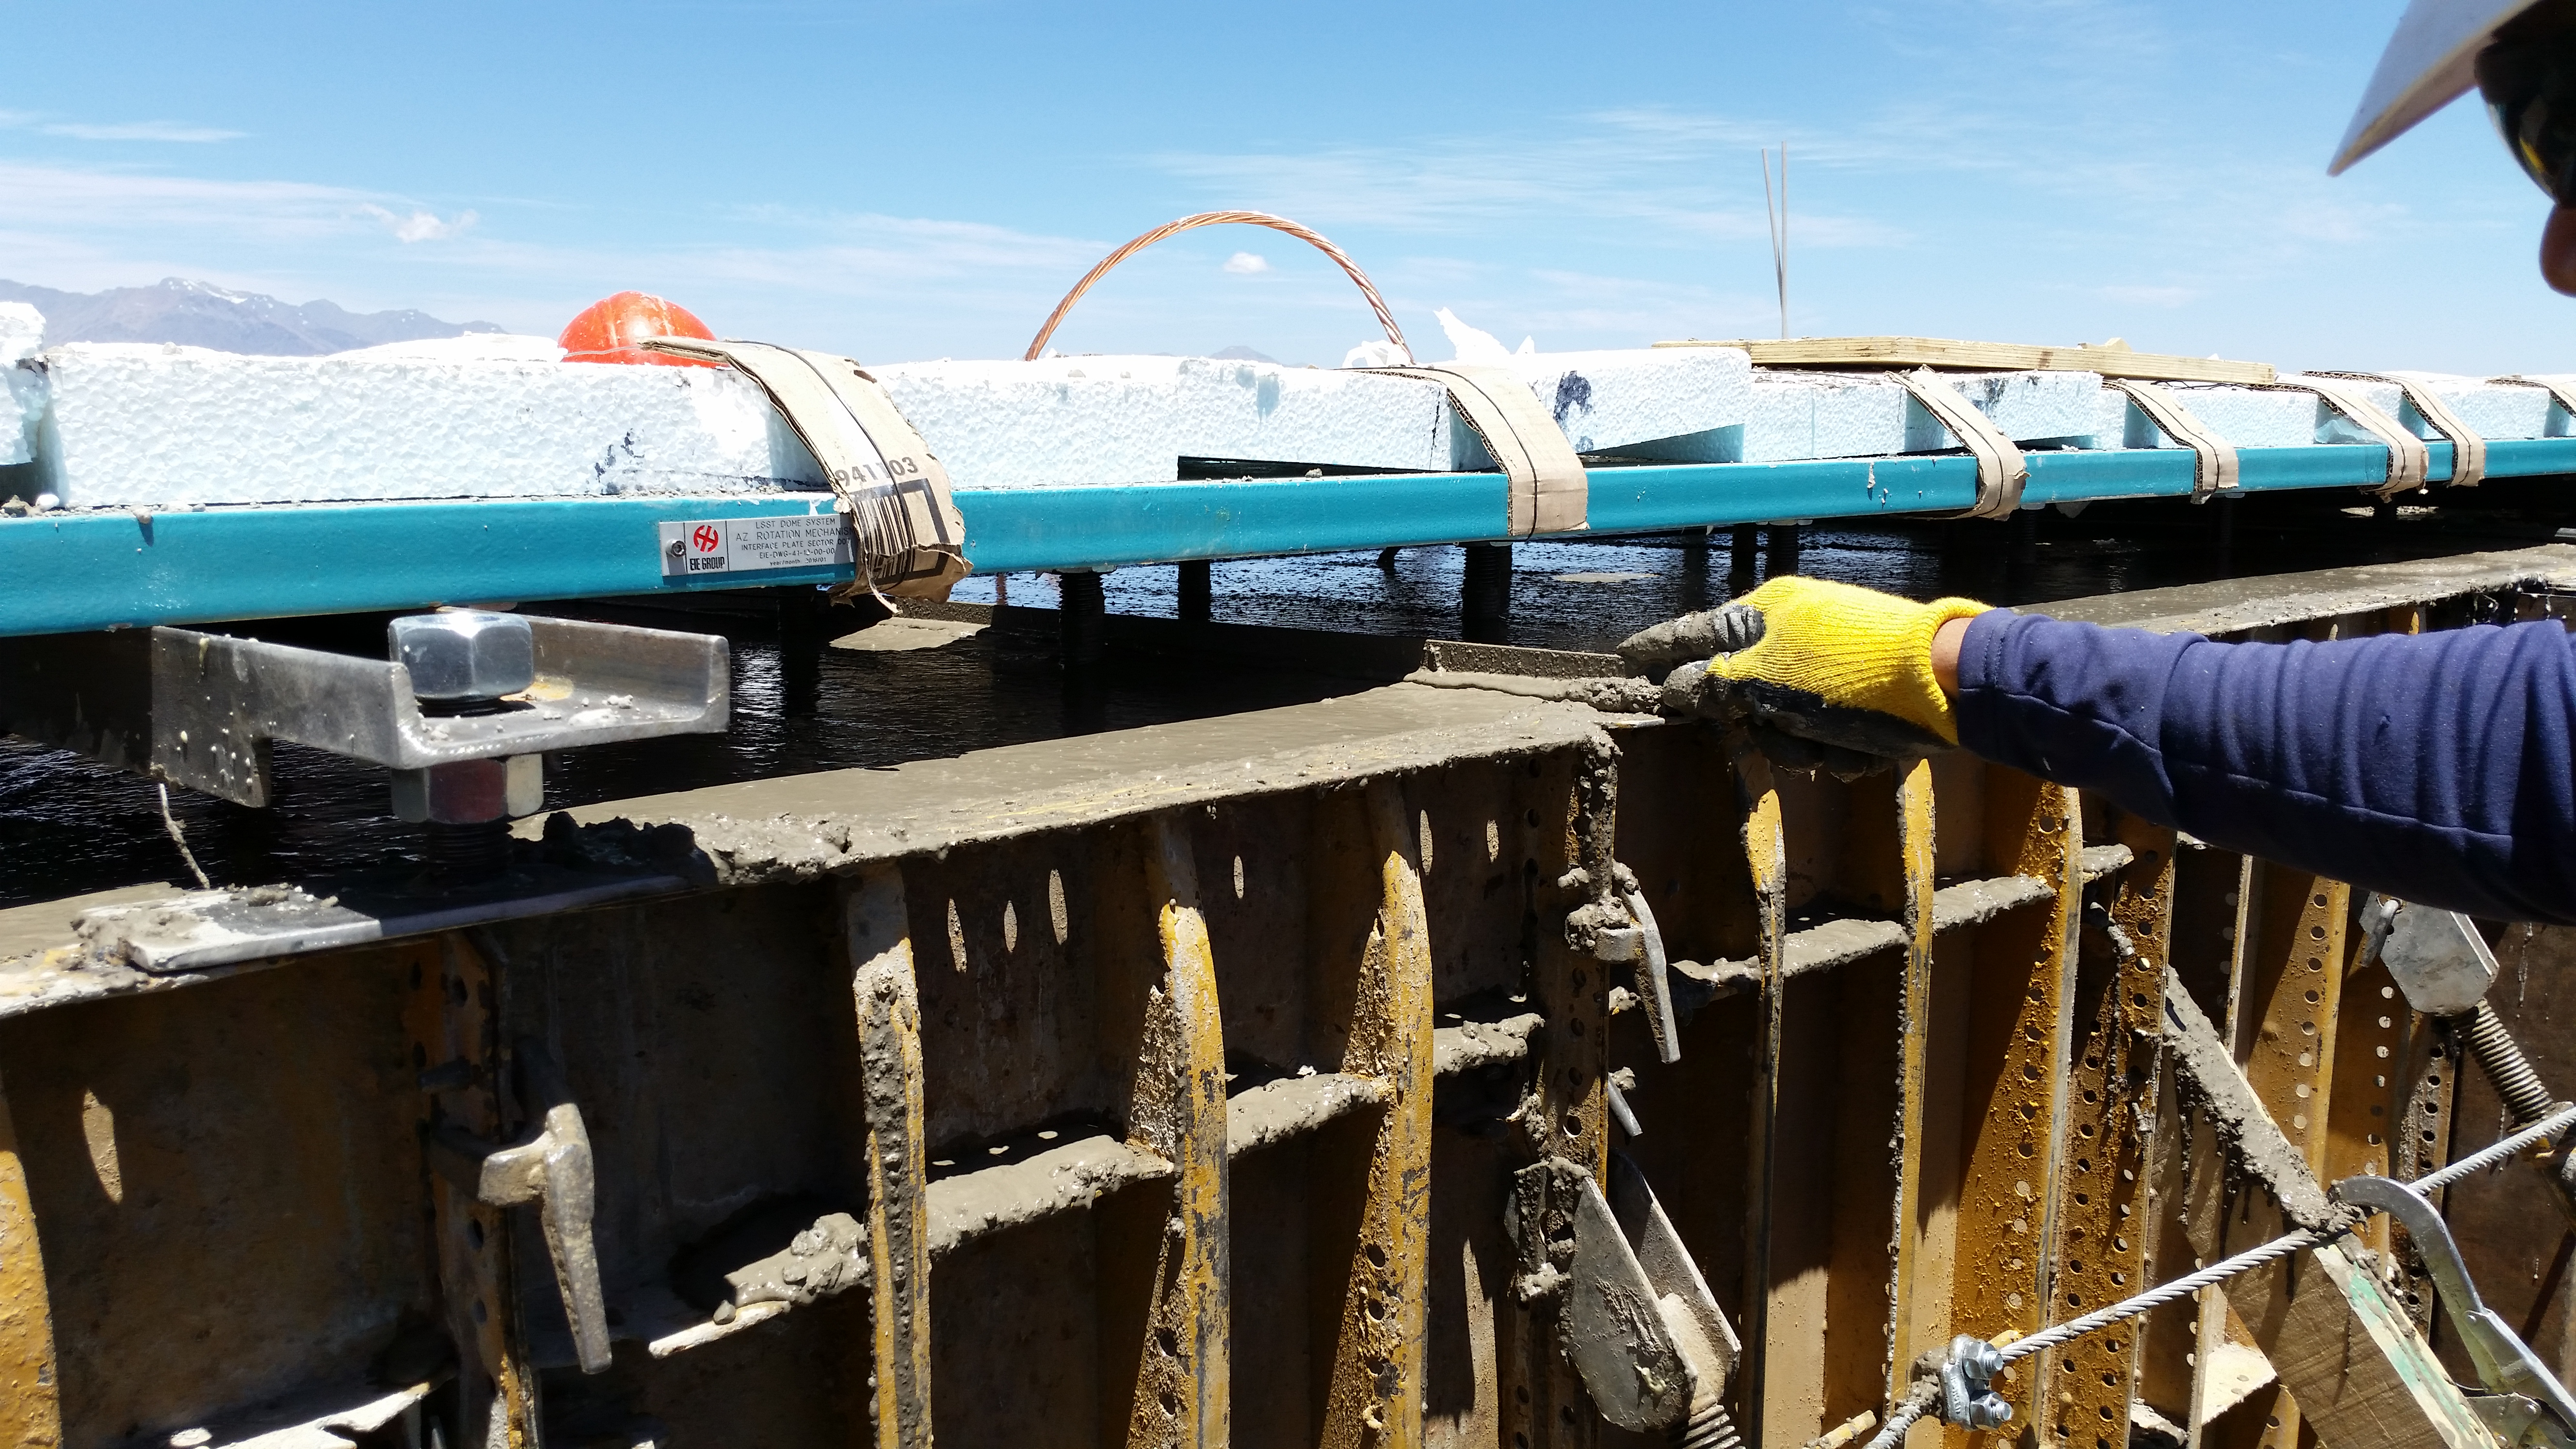

Final pour

Final concrete pour to complete the lower enclosure. Final stage of pouring concrete.

Credit: Rubin Observatory/NSF/AURA